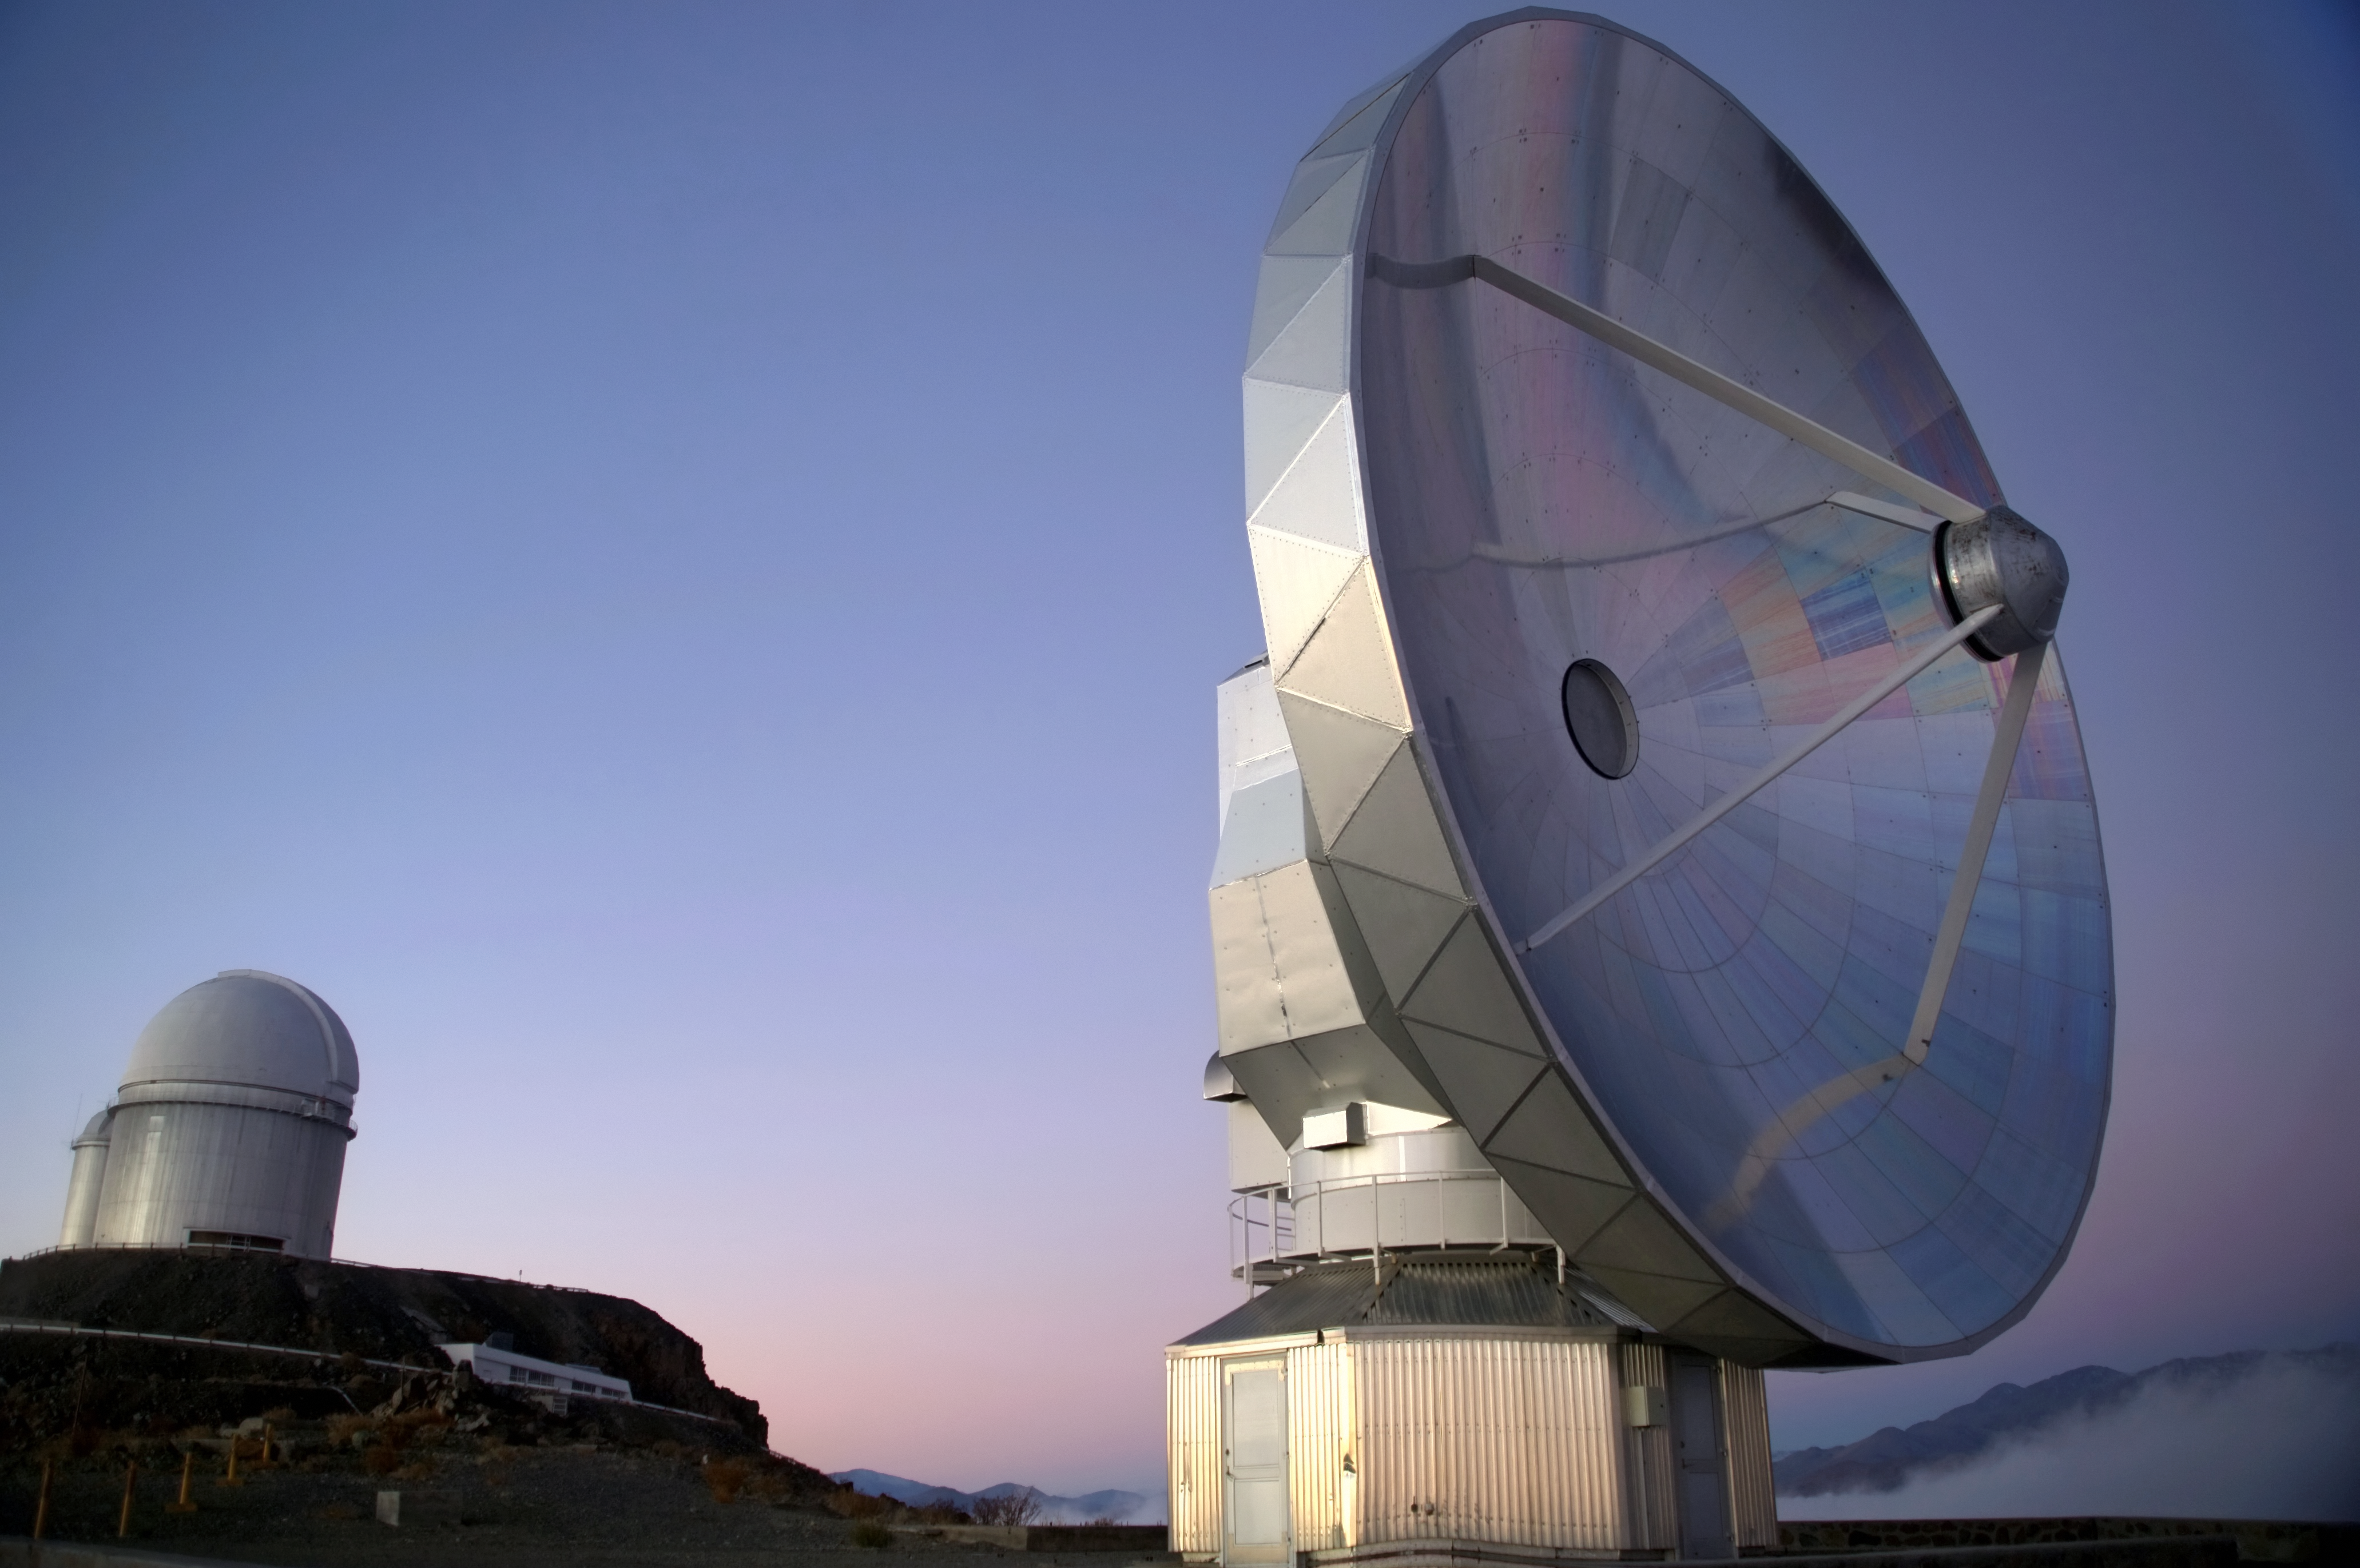

Blue SEST

The Swedish–ESO Submillimetre Telescope (SEST) was built on behalf of the Swedish Natural Science Research Council (NFR) and ESO. It was the only large sub-millimetre telescope in the southern hemisphere at the time of first light. It is very similar to the IRAM telescopes on the Plateau de Bure in France. SEST was decommissioned in 2003, and is superseded by APEX, and ALMA, on Chajnantor.

Credit: ESO/A. Santerne